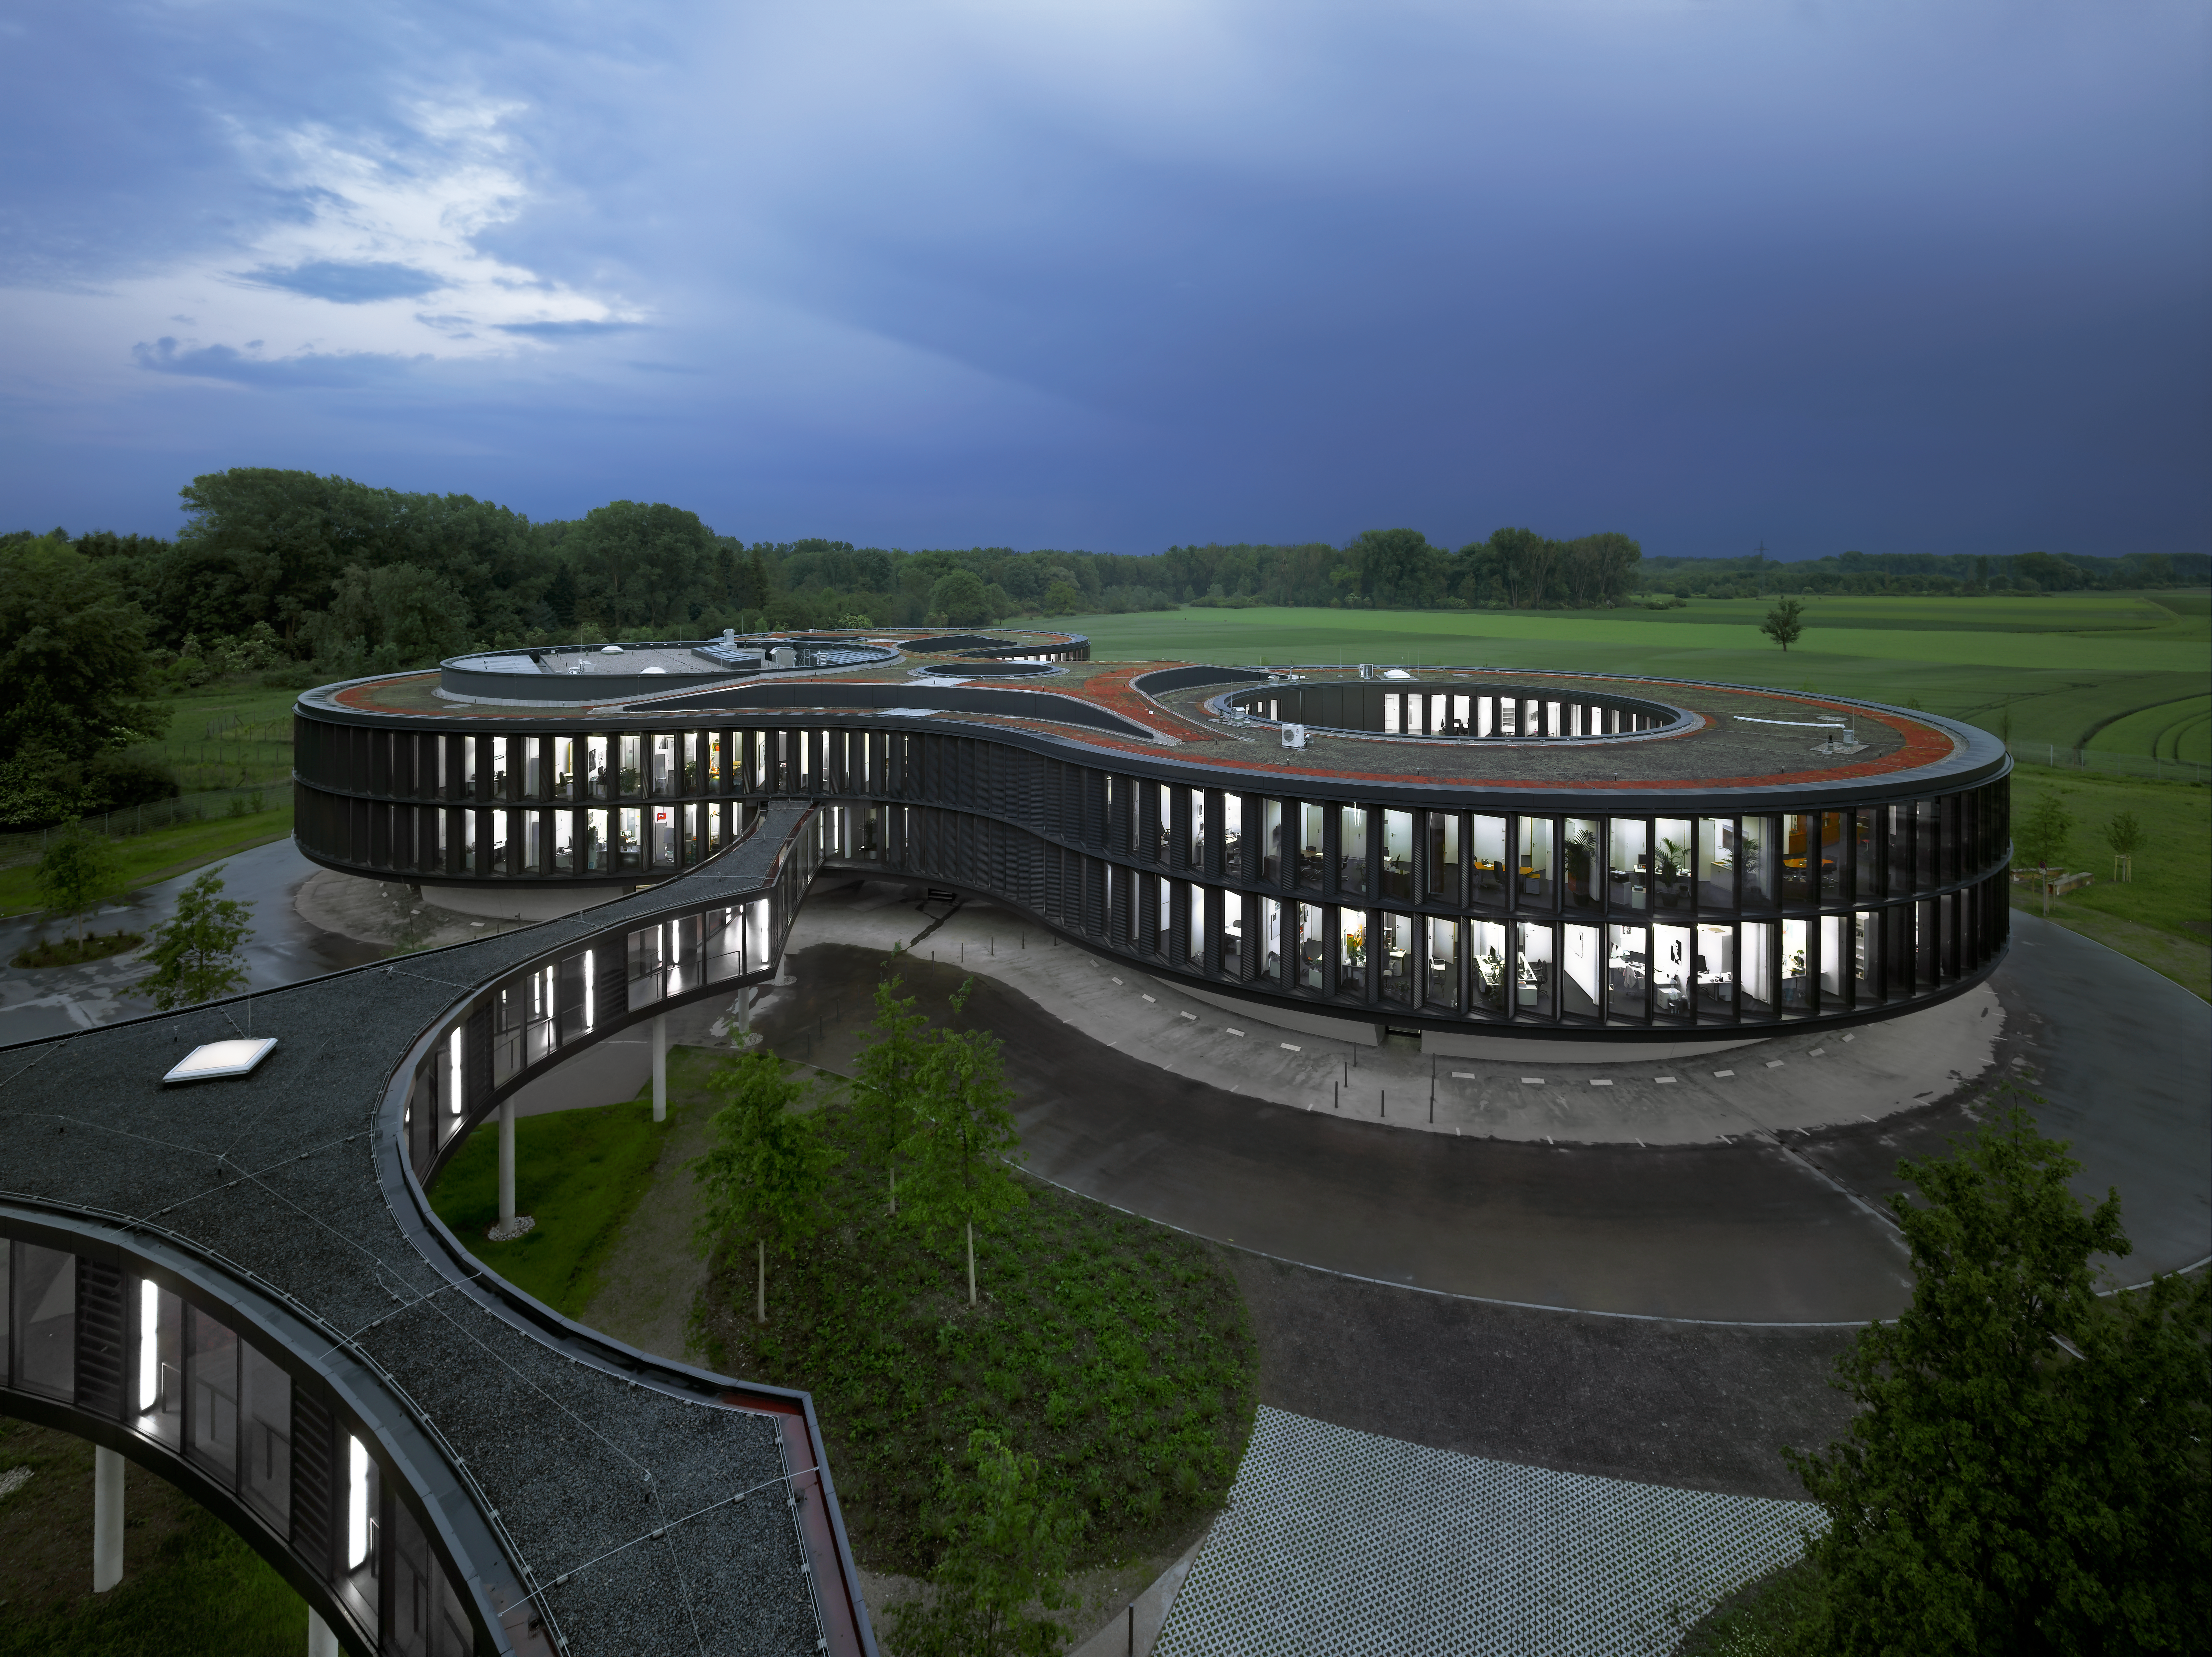

Busy ESO

This image shows the new office building extension at the ESO Headquarters in Garching, Germany, shortly before sunset. Even though it is late, most of the offices are still well-lit and manned. In the foreground the bridge, connecting the new buildings with the old one, is visible.

Credit: Roland Halbe/ESO